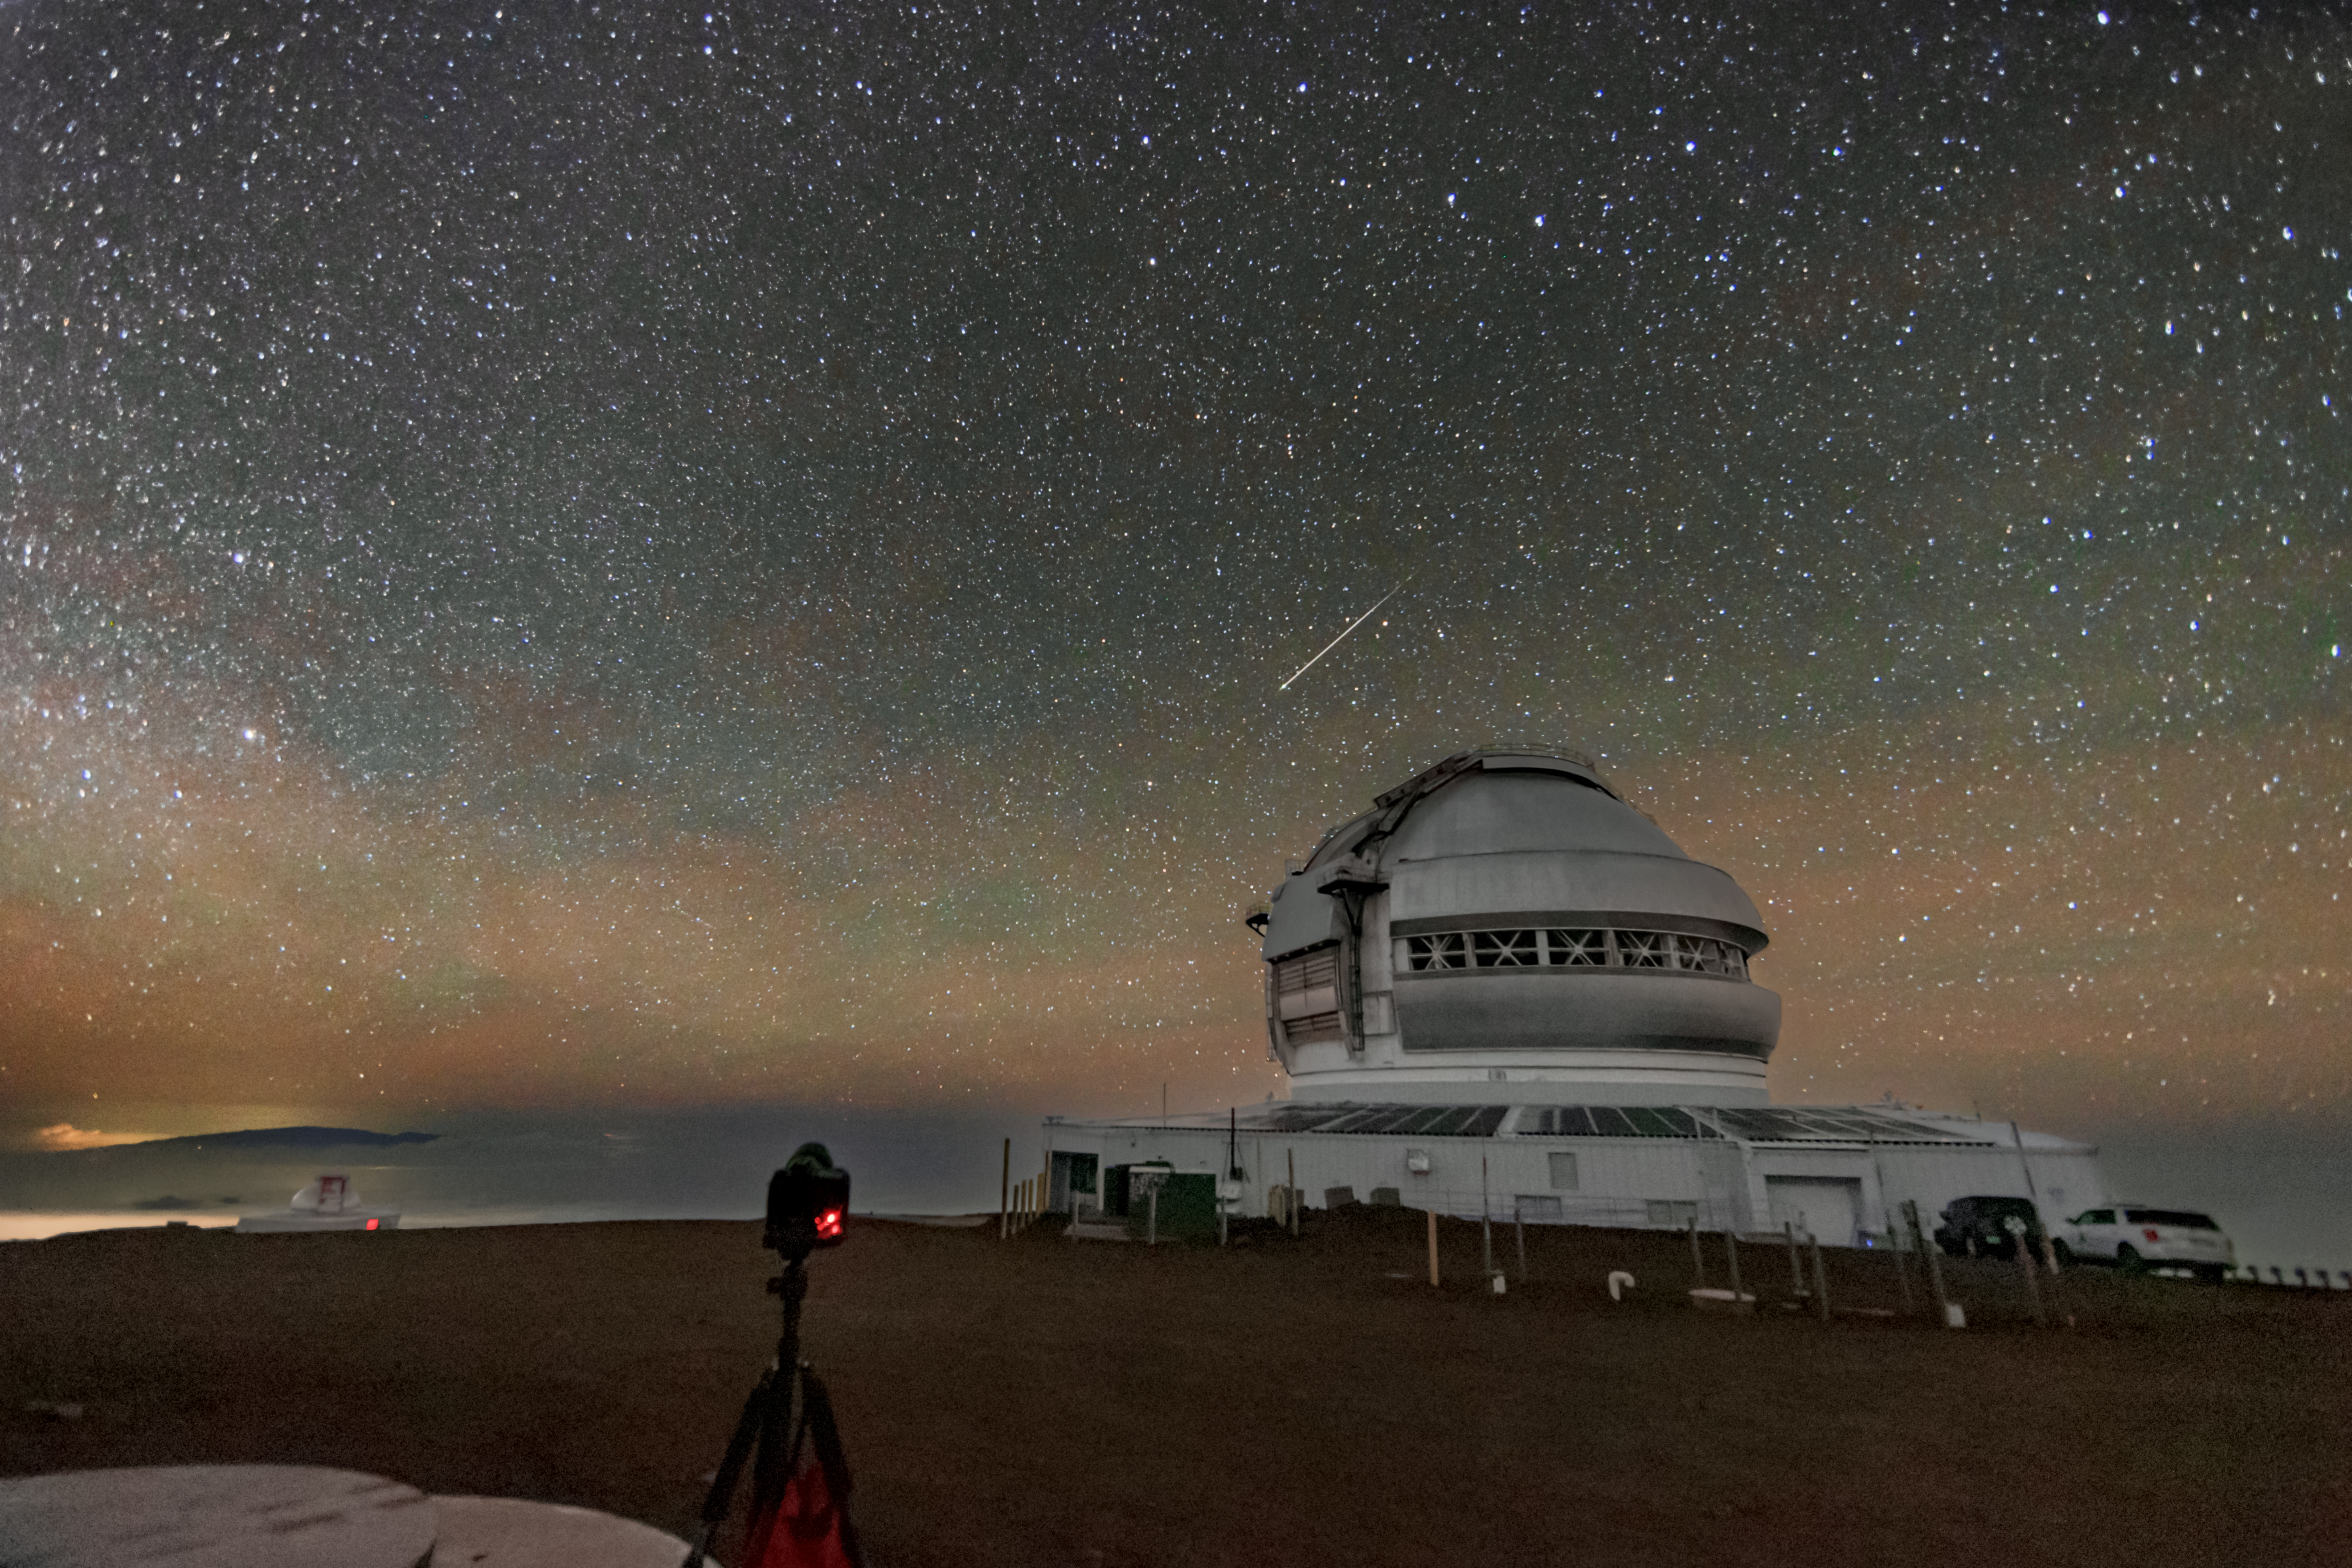

Meteor above Gemini North

A meteor streaks through the sky above the Gemini North telescope, one half of the International Gemini Observatory, partly funded by the U.S. National Science Foundation and operated by NSF NOIRLab.

Credit: International Gemini Observatory/NOIRLab/NSF/AURA/J. Pollard